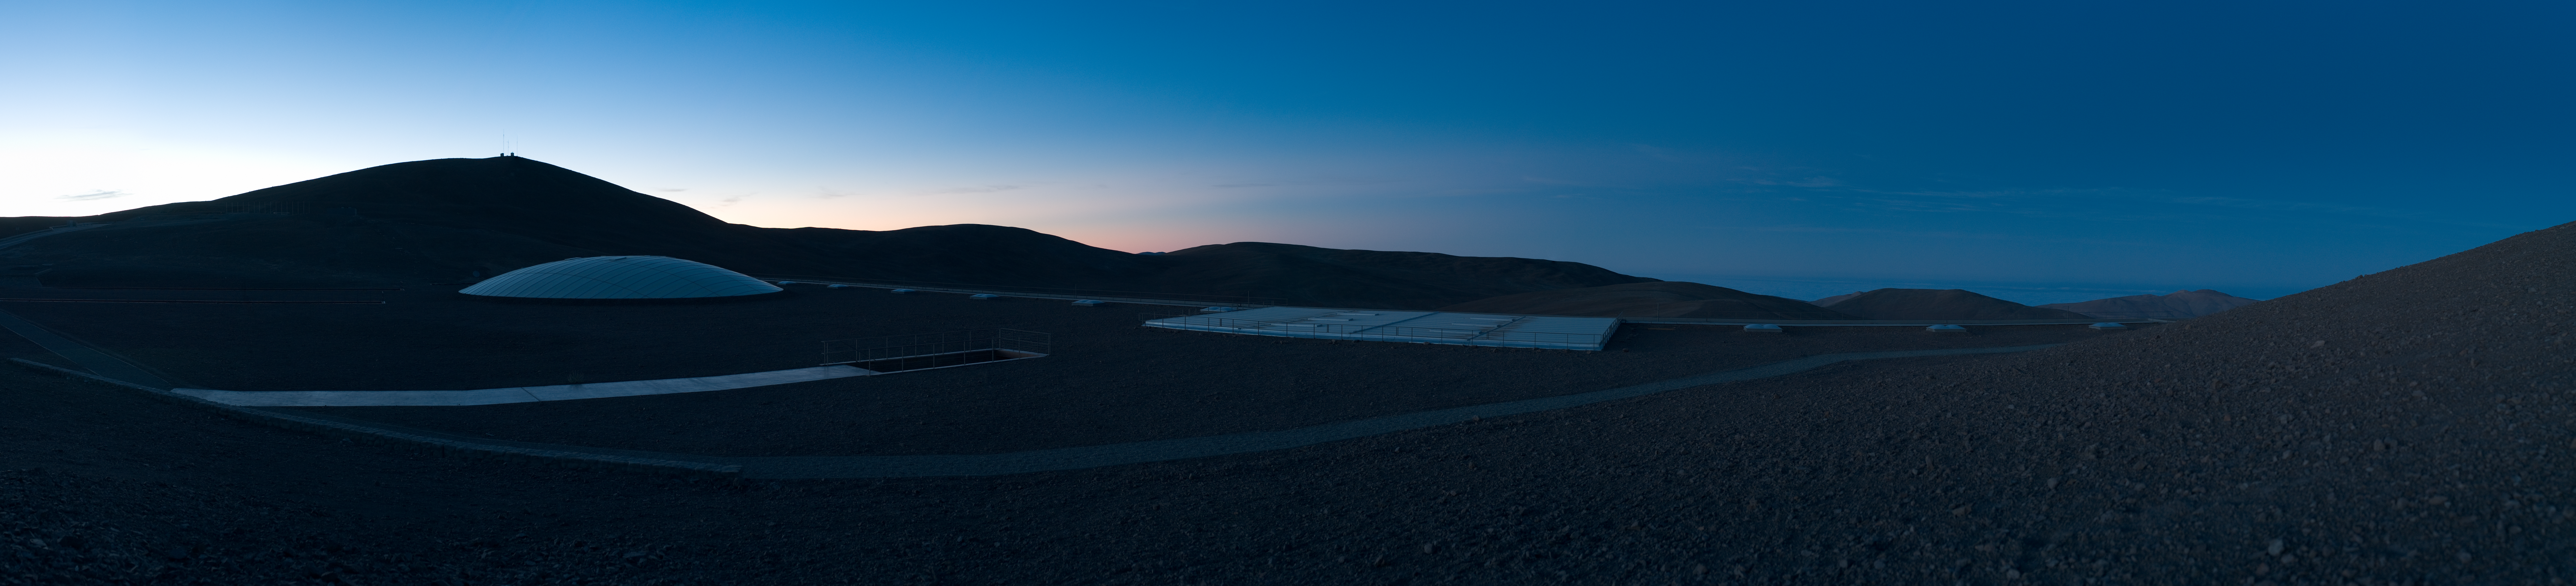

The Residencia at dawn *

In the very early morning light, some architectural features of the Residencia stand out in this panorama. Located at the foot of two hills, the rooftop blends into the surrounding landscape, whereas the skylights of the interior gardens remain visible.

This image is available as a mounted image in the ESOshop.

Credit: ESO/H.H.Heyer